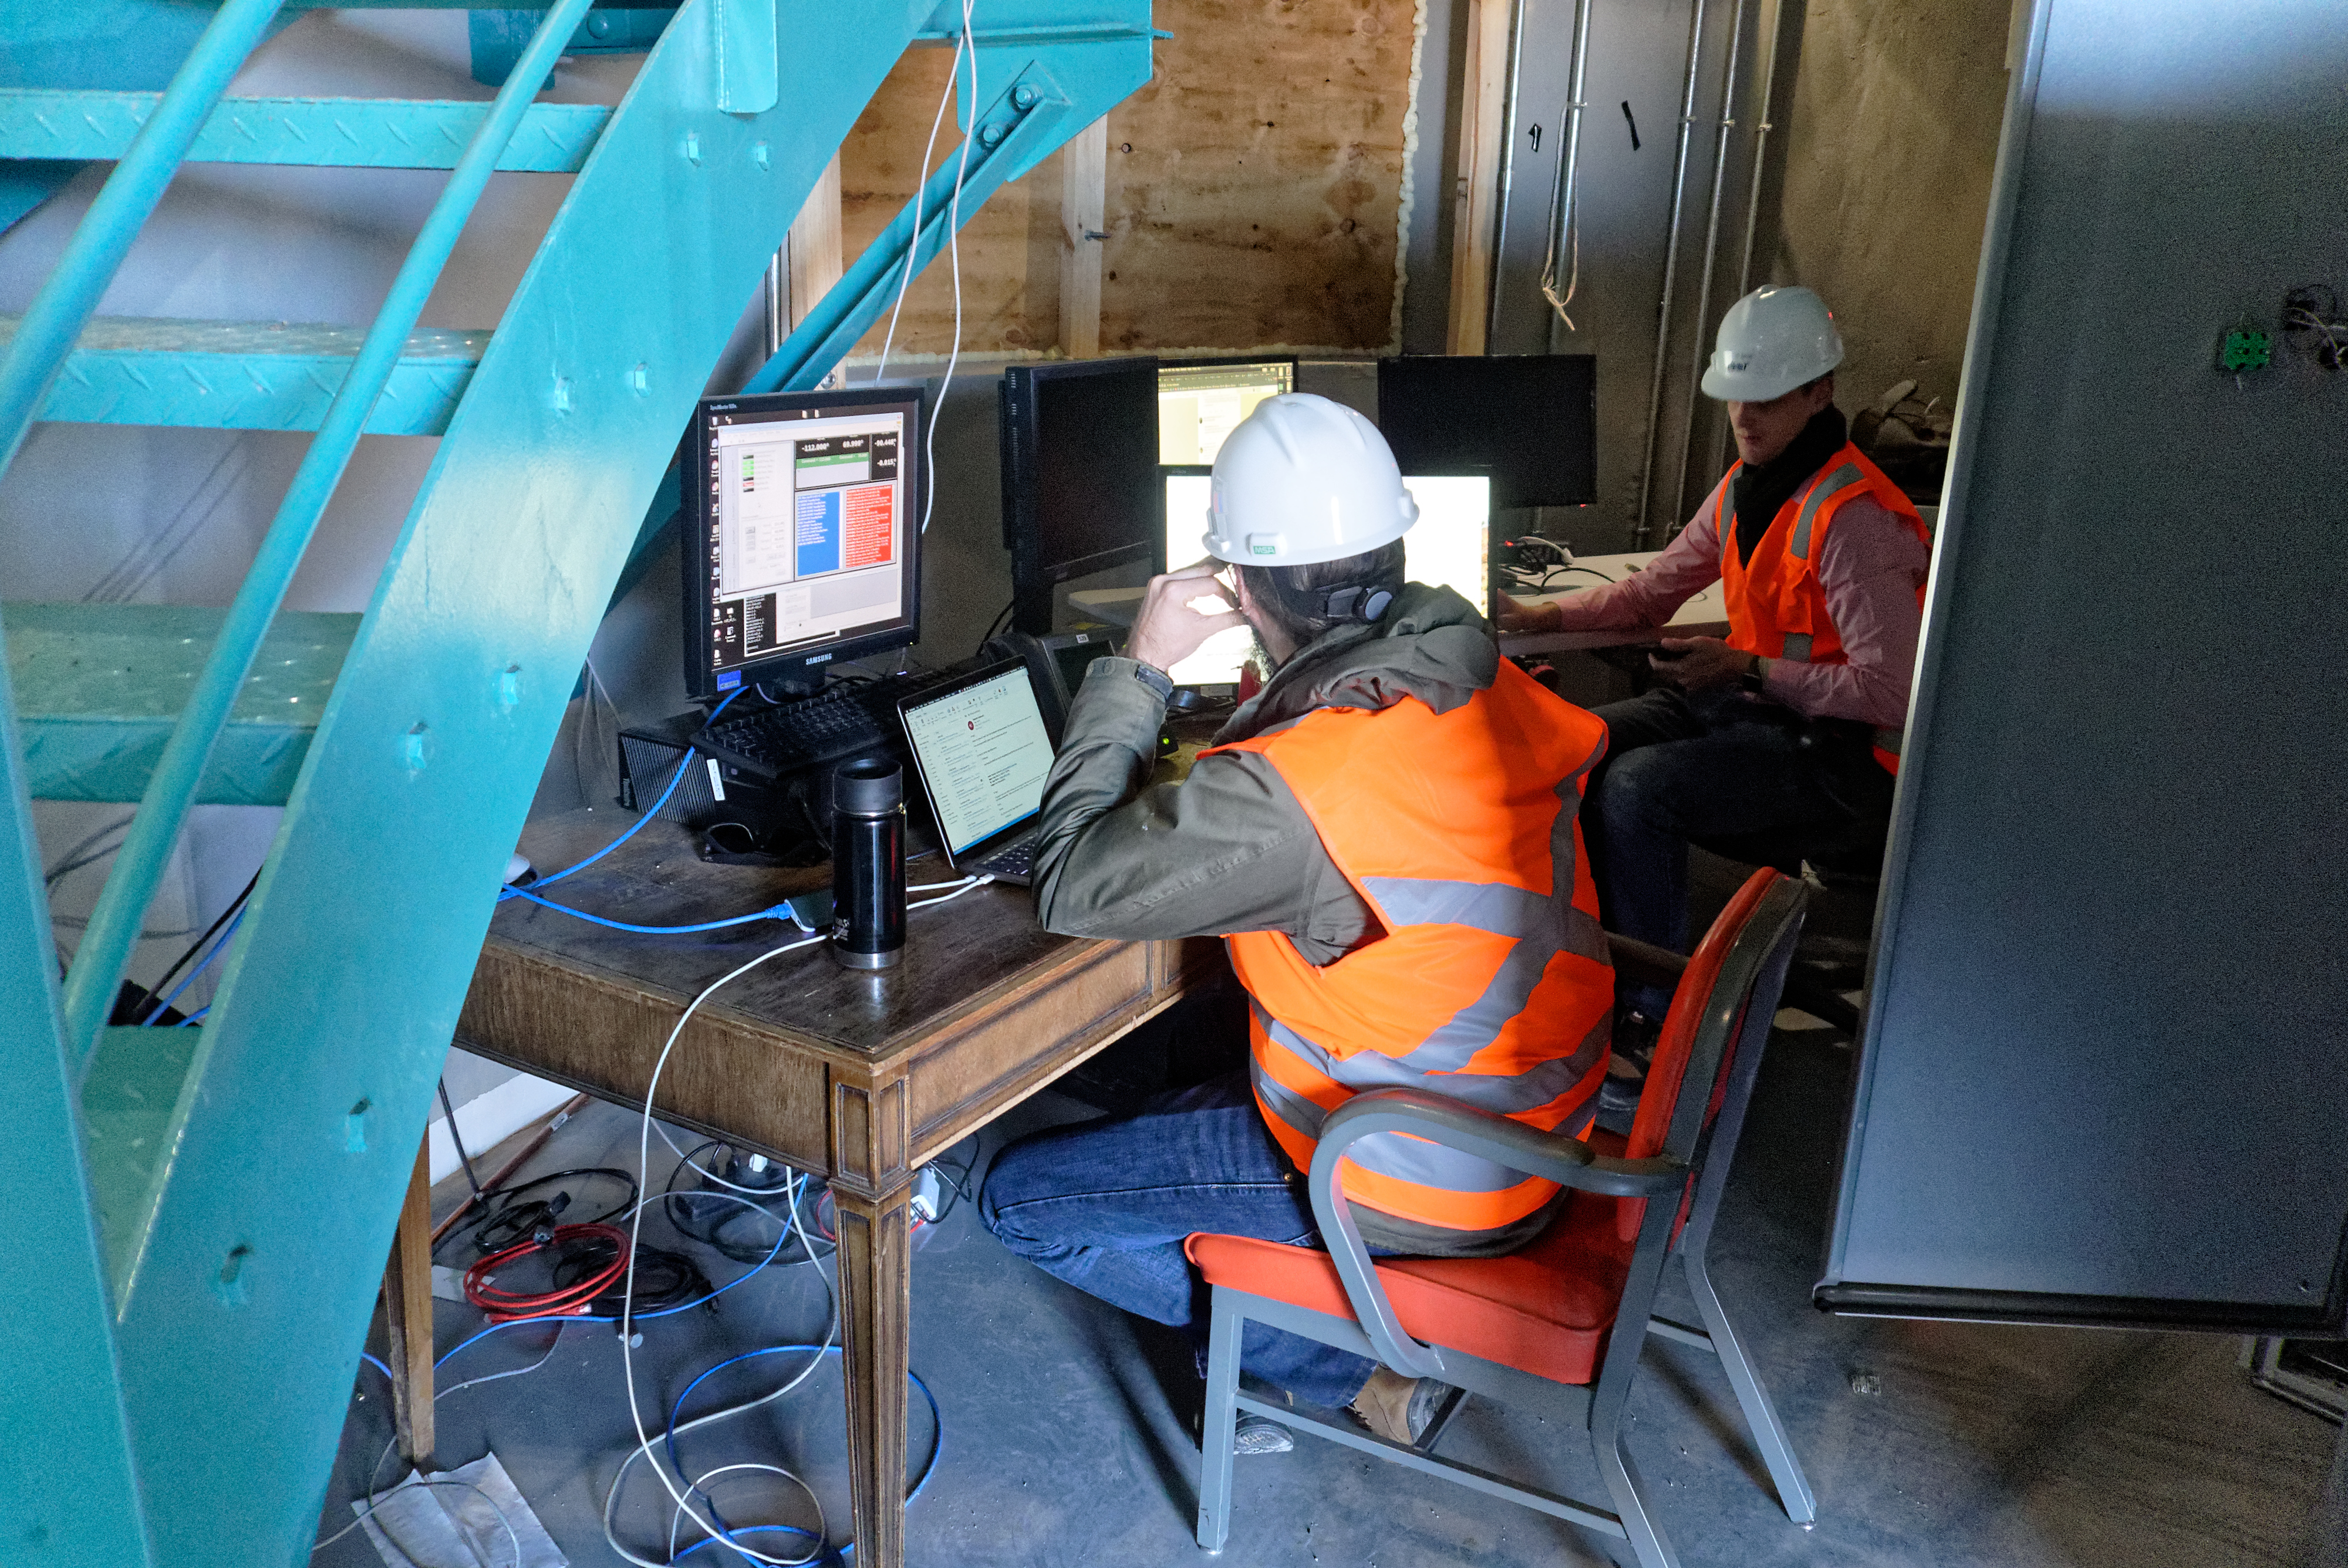

Auxiliary Telescope Software Success

The team working on the Auxiliary Telescope for LSST had a big reason to celebrate this week, after completing a series of exercises on Cerro Pachón that demonstrated the successful integration of the telescope's software and hardware systems.

Credit: Rubin Observatory/NSF/AURA